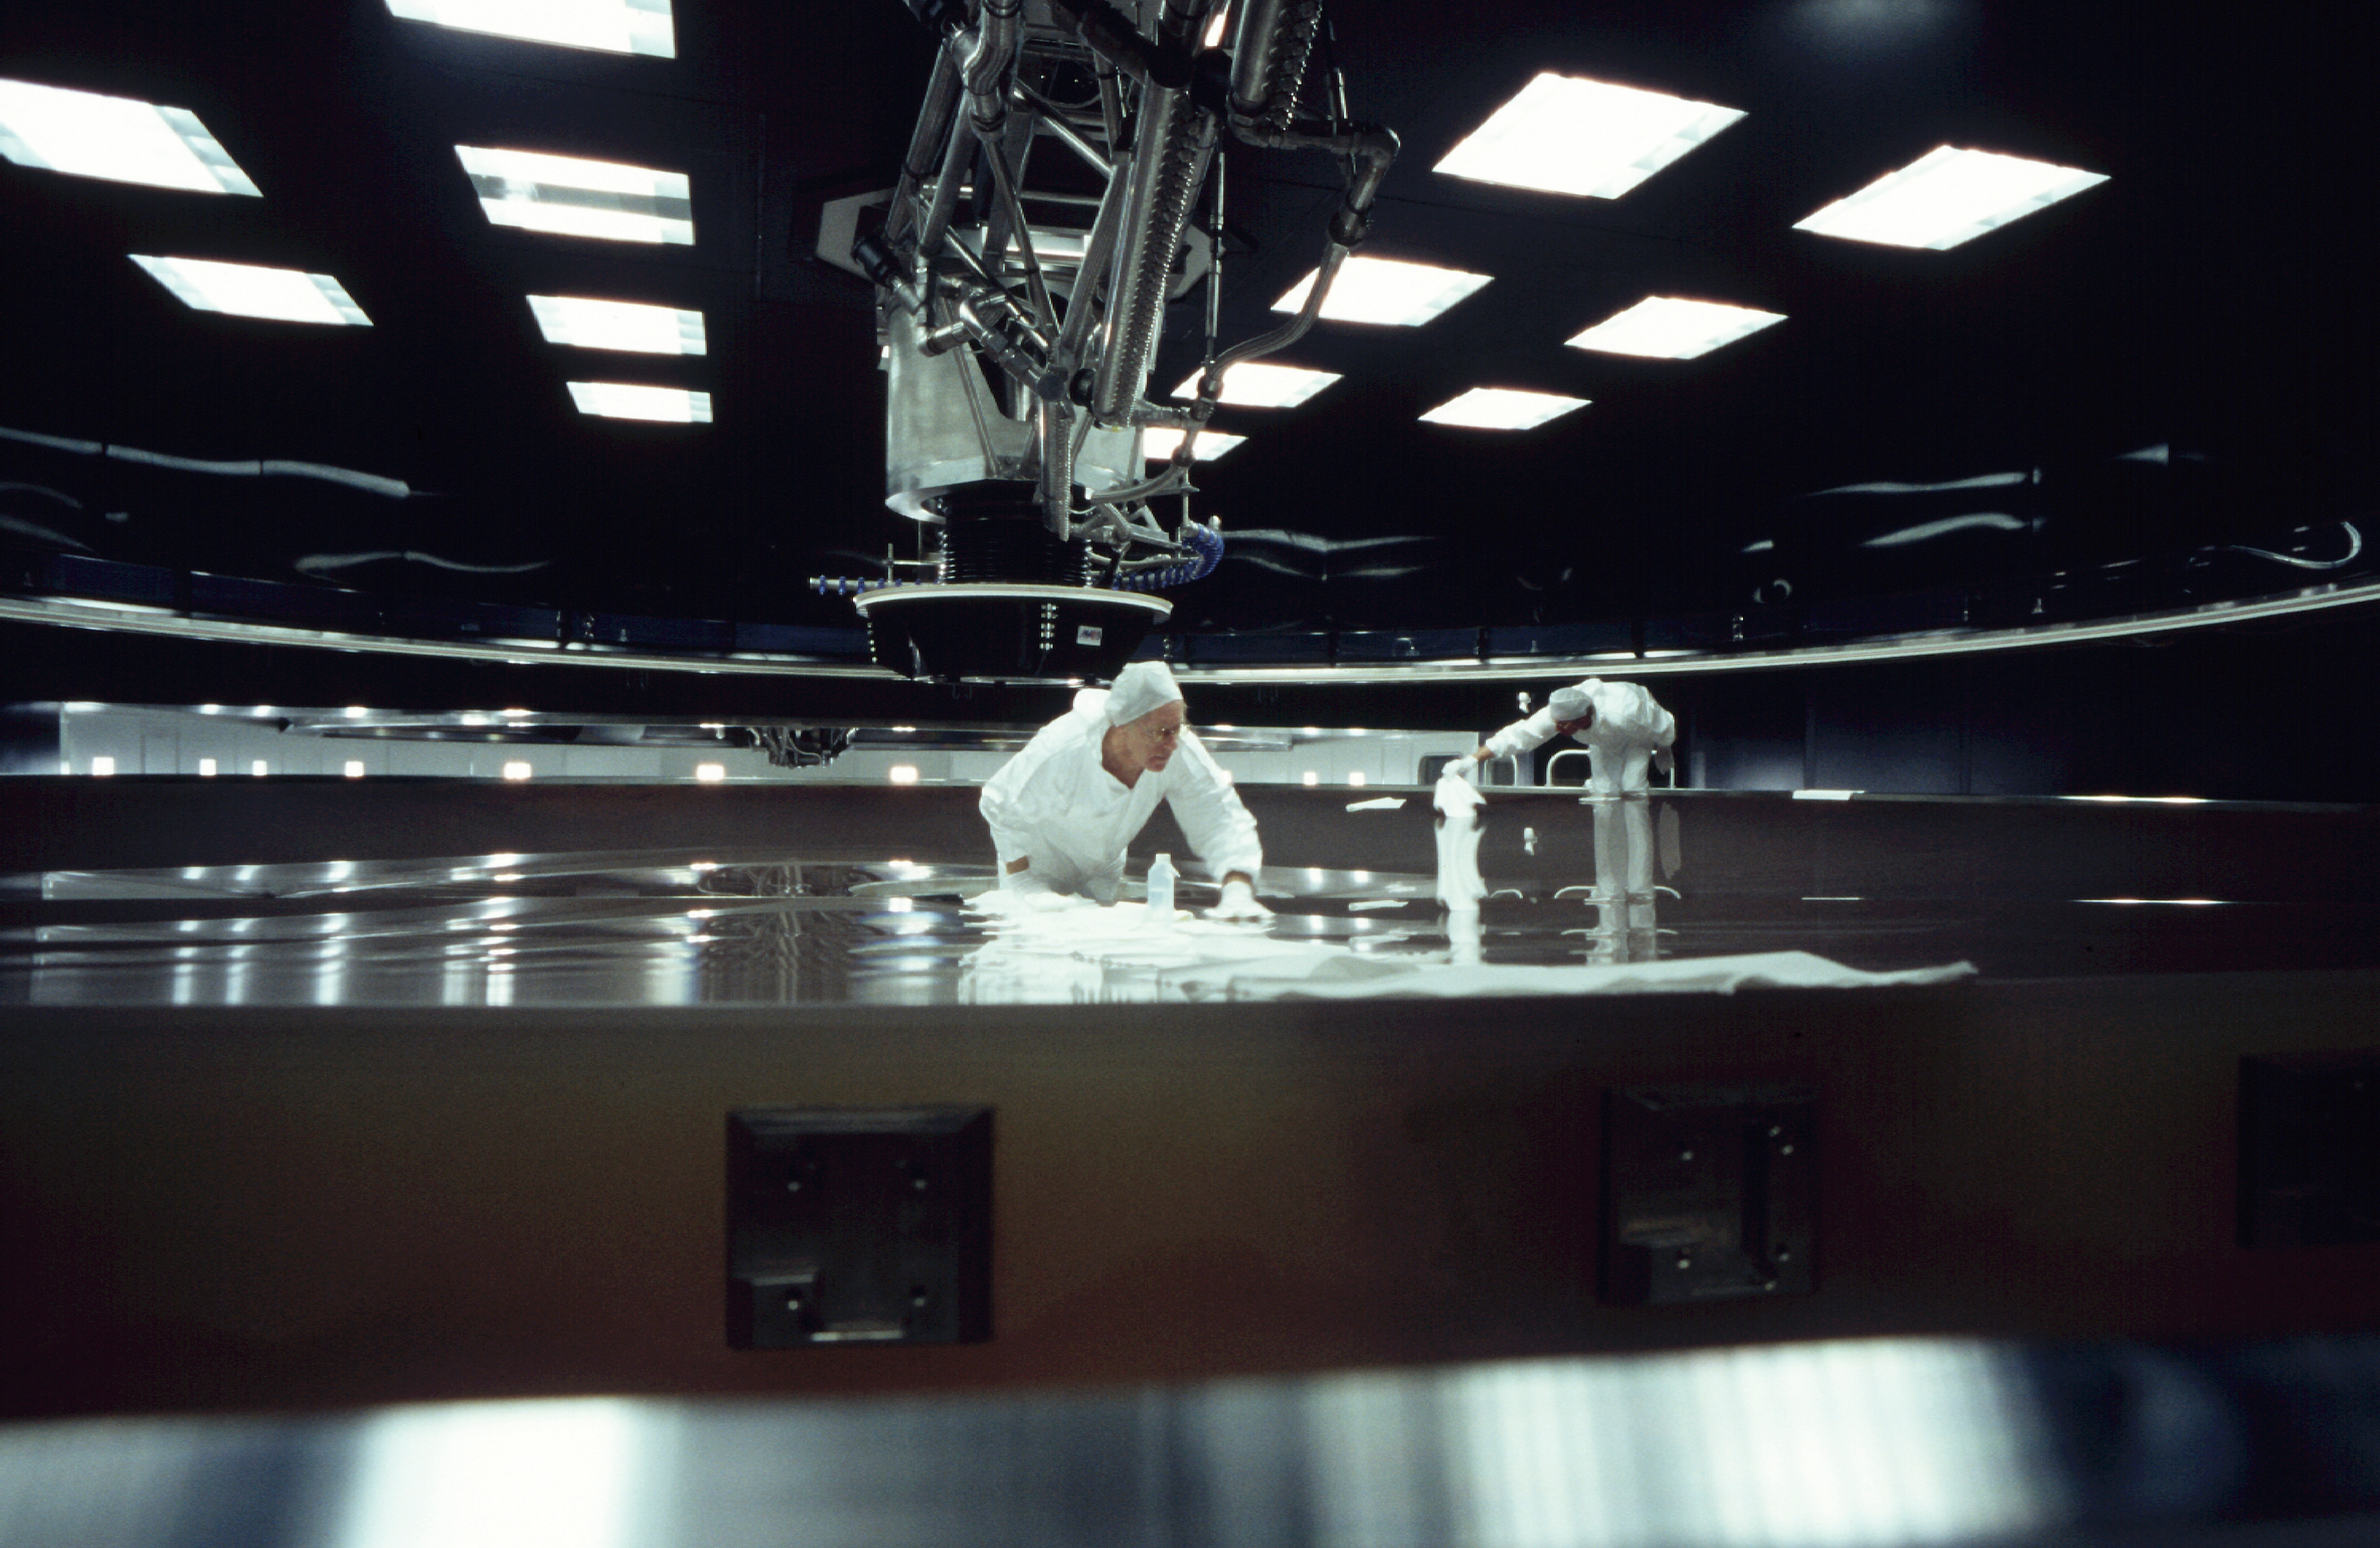

Preparation for aluminization

The final touch before aluminization. (Photo obtained on March 16, 2000).

Astronomical mirrors must be regularly coated in order to retain their ability to reflect light efficiently. ANTU and KUEYEN, the two first VLT Unit Telescopes to enter into operation did so while construction work was still ongoing at the top of Paranal. During this period, there was unsually much dust in the air, some of which was deposited on the large mirrors of these two telescopes. It was therefore decided to re-aluminize these mirrors when the work was over. This was done in February and March 2000. For this delicate operation, the mirror cell with the 22-tonnes, 8.2-m Zerodur mirror is removed from the telescope and wrapped in a protective cover. It is then moved out of the telescope enclosure and placed on a carriage that is hauled down the mountain to the Mirror Maintenance Building (MMB). Here the old aluminium layer is removed and the mirror is carefully washed, before it is placed in the Coating Tank. A new and clean aluminium layer is deposited by the sputtering technique. After careful checking, the mirror is brought back to the telescope and mounted. This photo was obtained at the time when KUEYEN's mirror was undergoing this process.

Credit: ESO